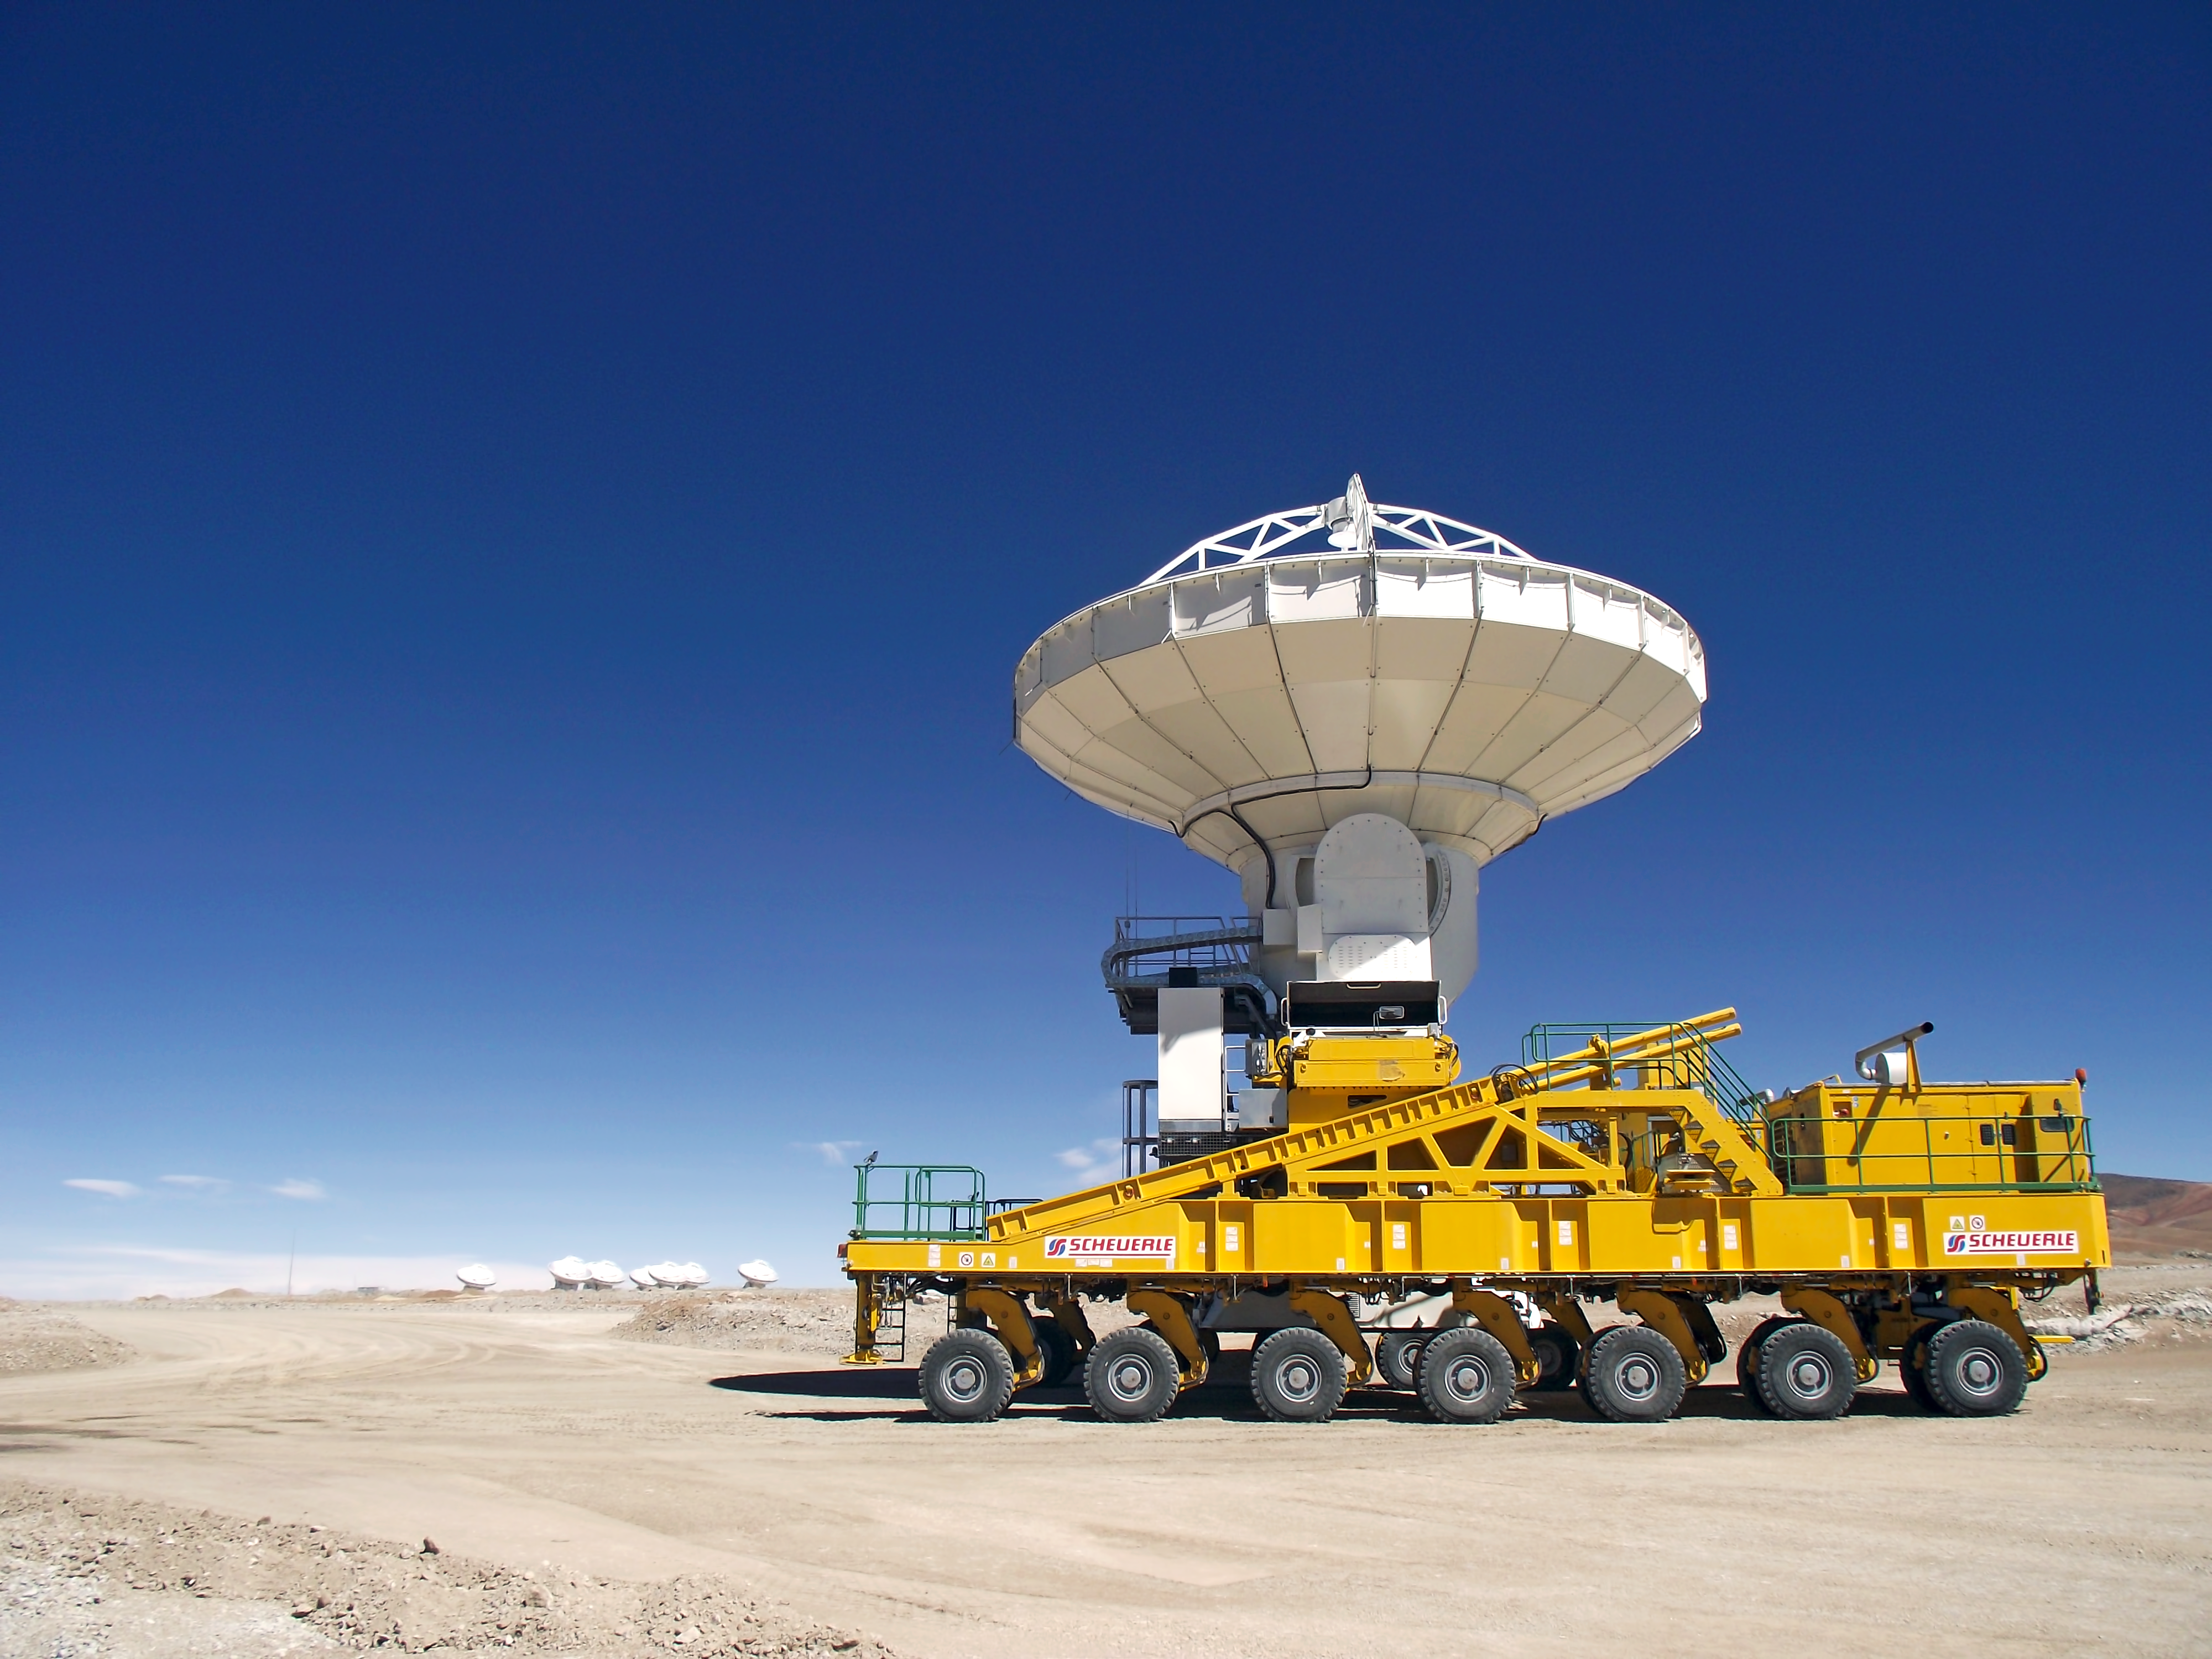

ALMA's 9th antenna arrives at the AOS

The ALMA transporter arrives at the Array Operations Site (AOS), located at an altitude of 5000 metres on the Chajnantor plateau. Here, the 28-wheel vehicle is ready to position the 9th ALMA antenna. This operation took place on 12 December 2010.

Credit: ALMA (ESO/NAOJ/NRAO)